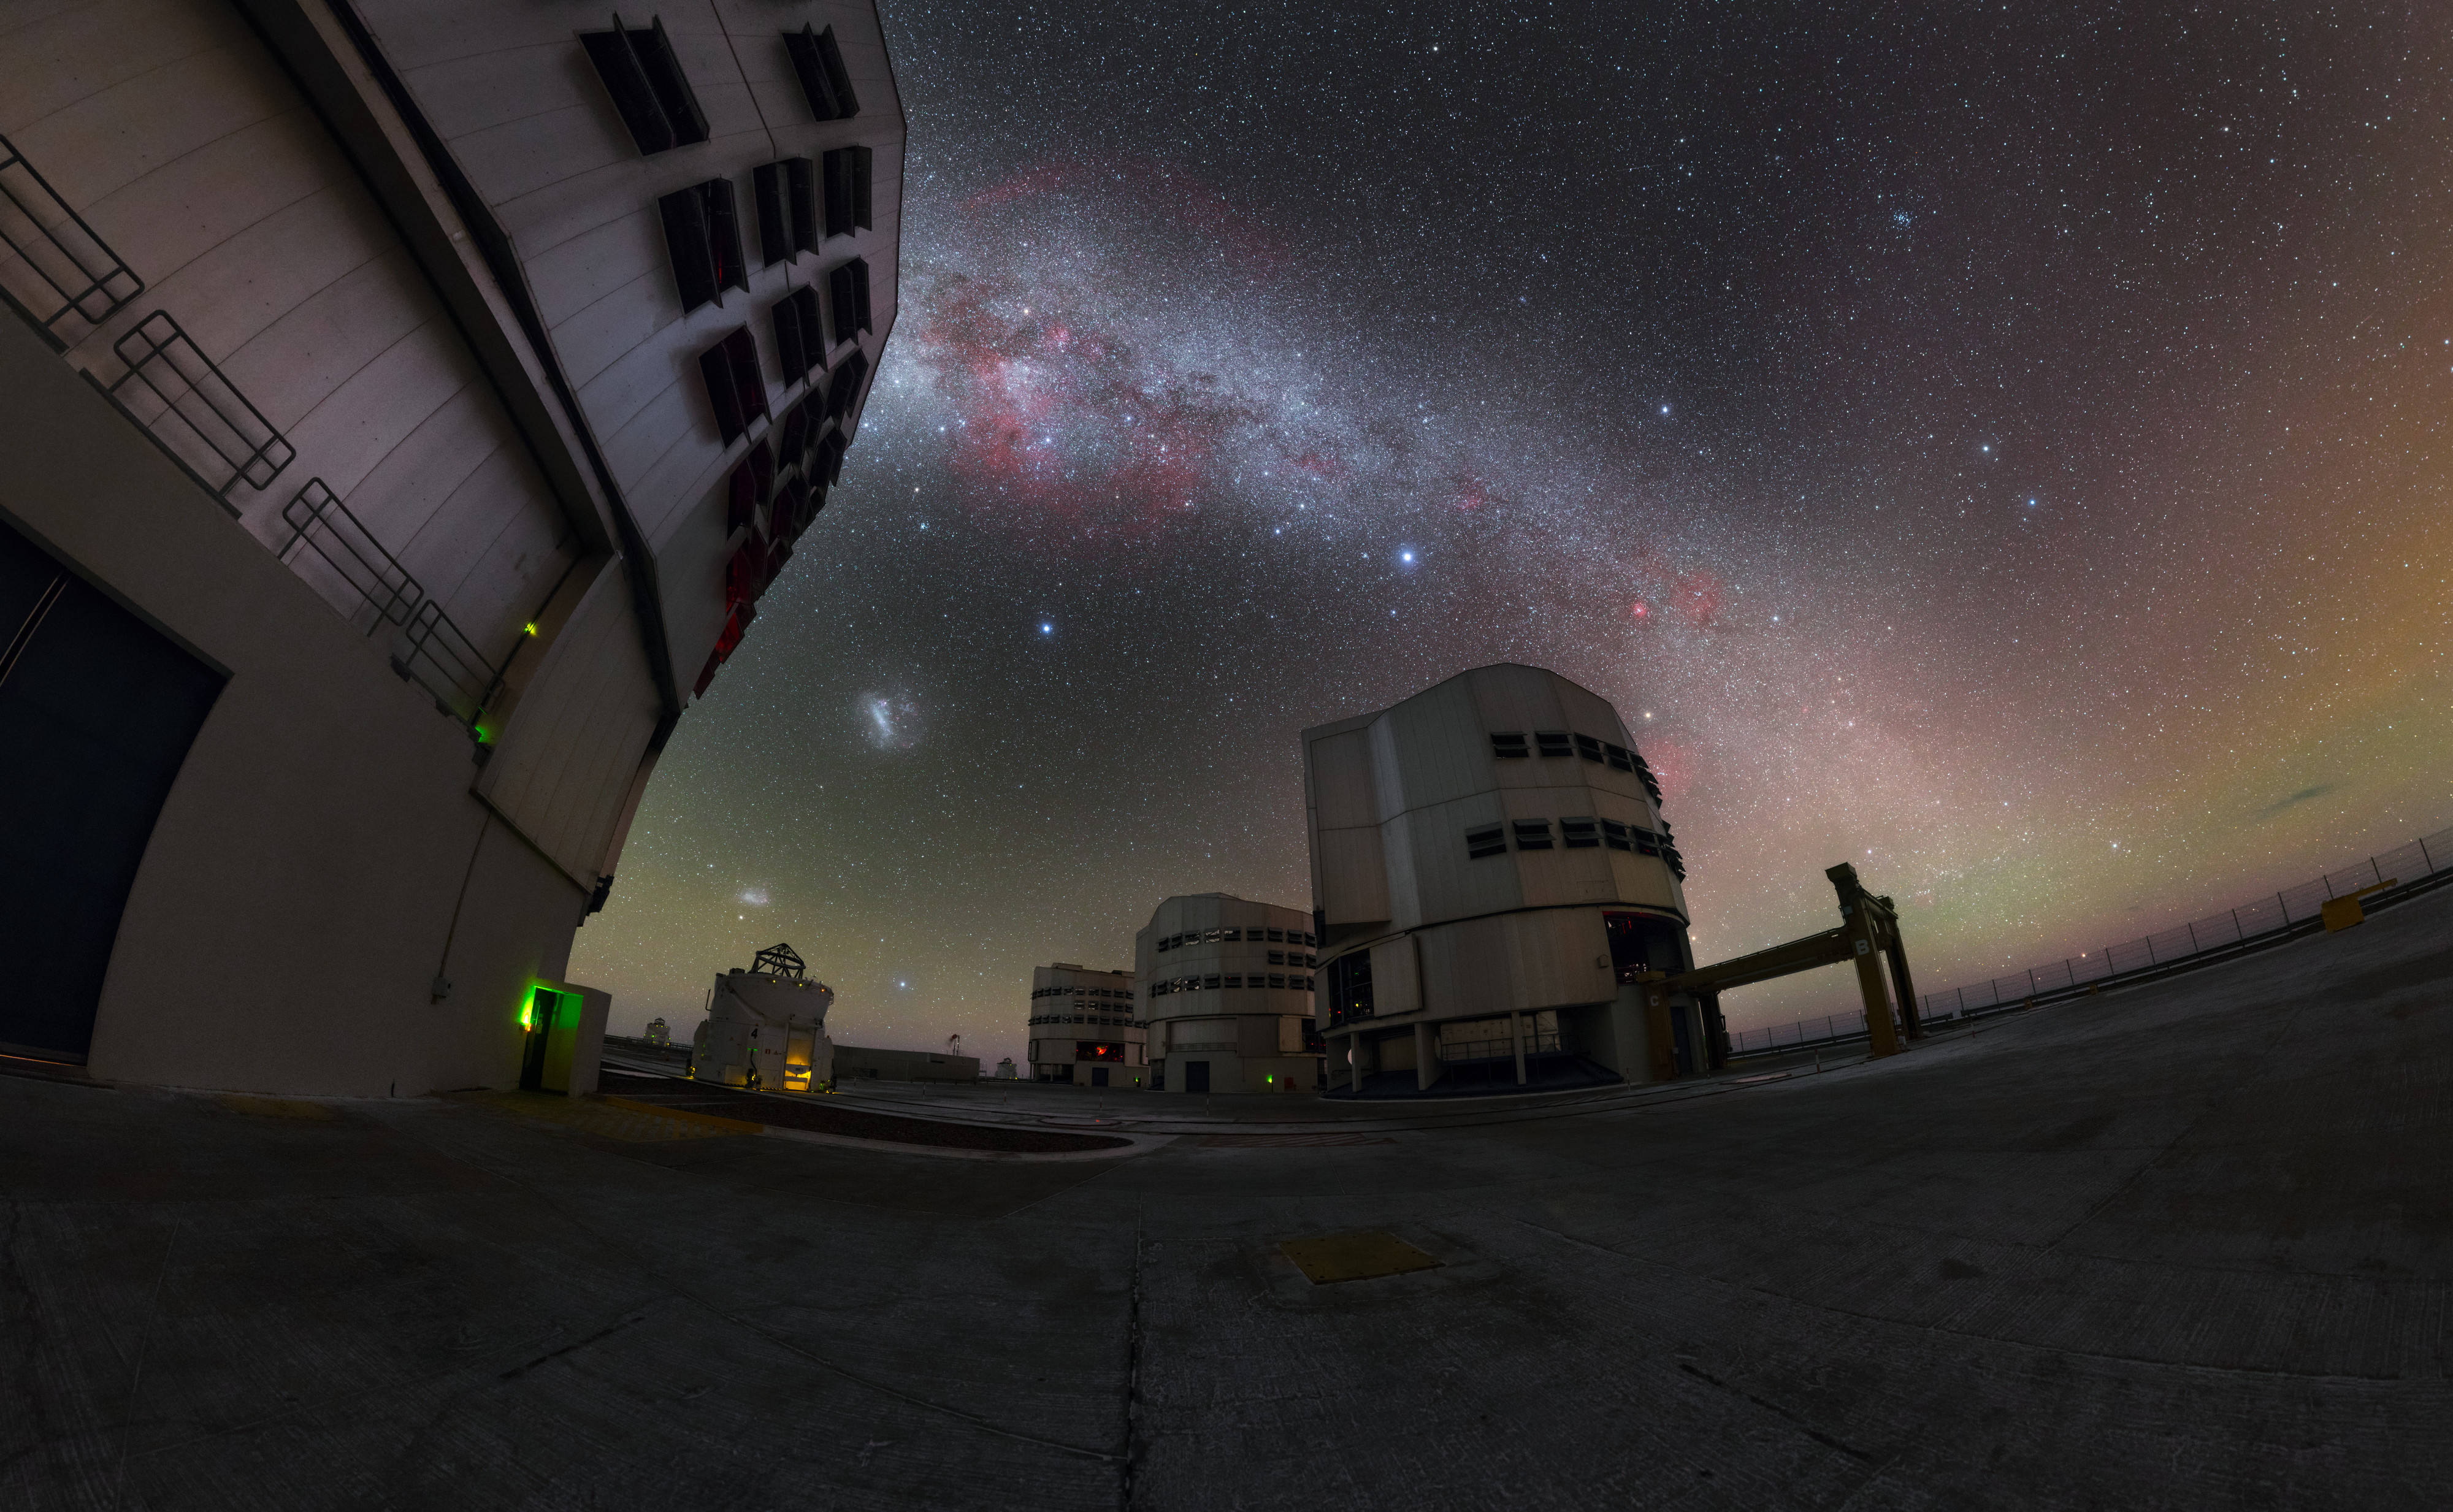

Milky Way curves around the VLT

This beautiful image shows the four Unit Telescopes of ESO's VLT with the Milky Way stretched out in the background. The VLT is the flagship facility for European visible-light astronomy and is the most productive individual ground-based facility in the world. Below the colourful and star-studded band of the Milky Way, two dwarf galaxies are visible – the Large and Small Magellanic Clouds.

Credit: P. Horálek/ESO